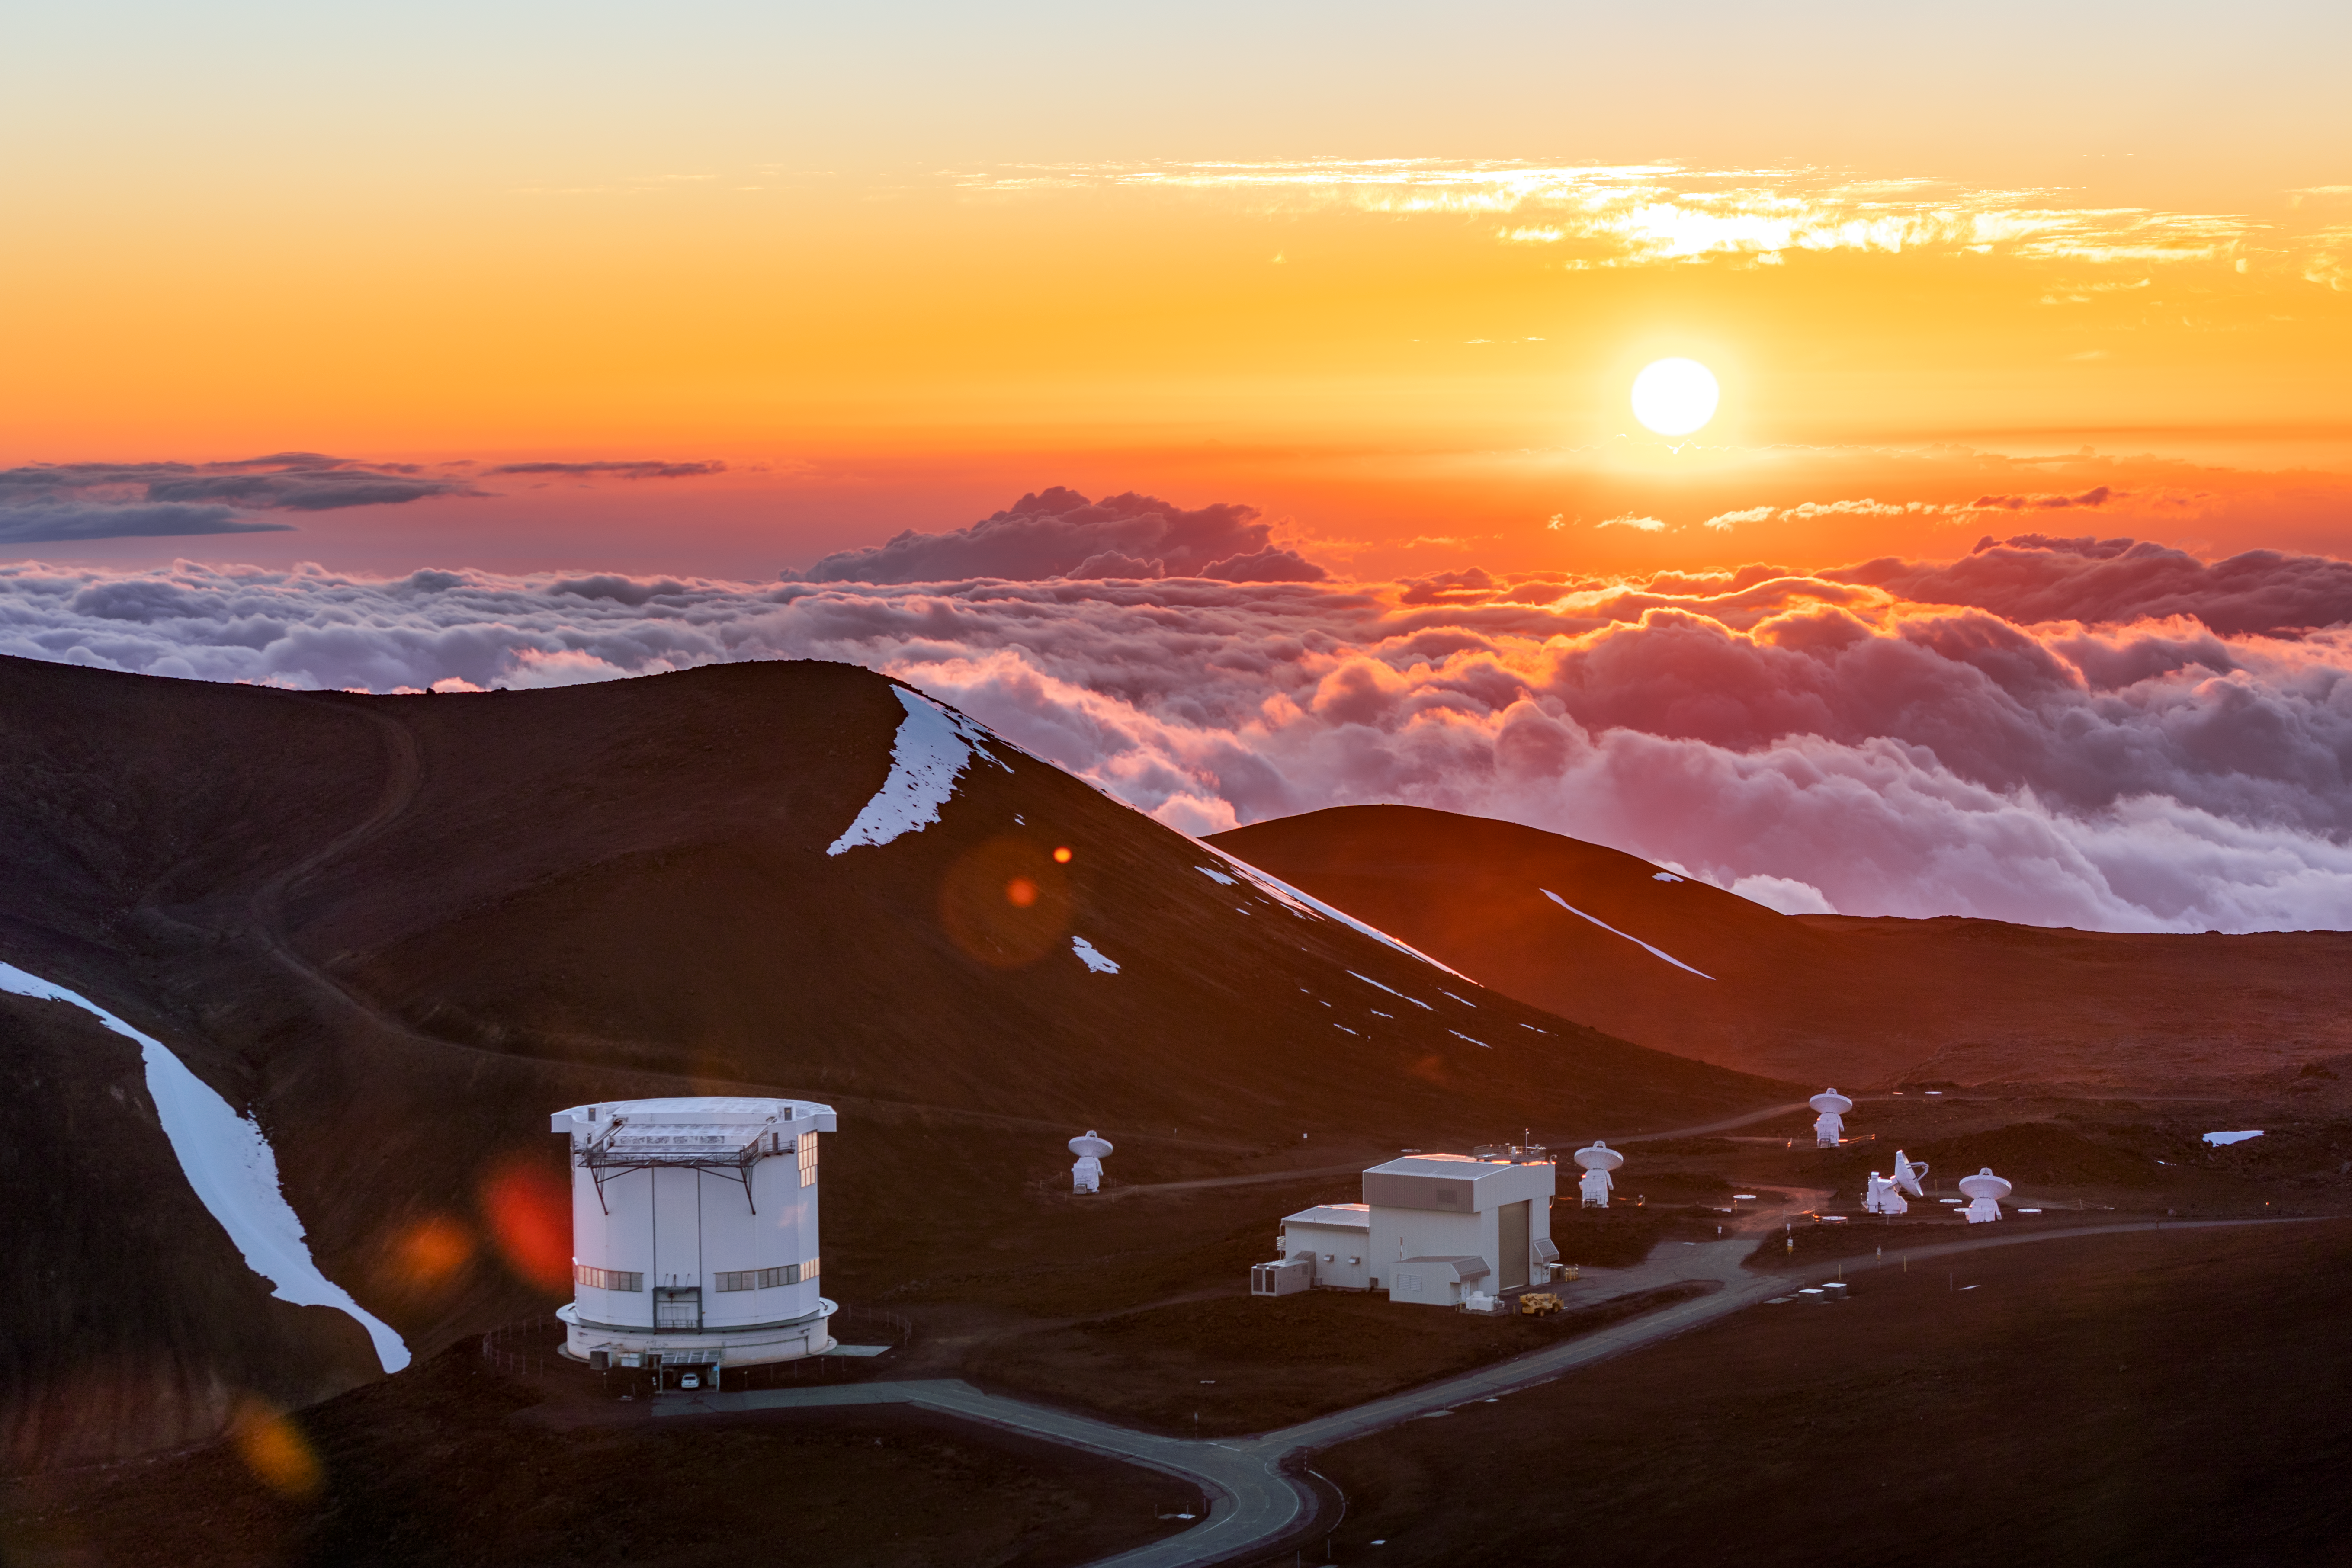

Sunset at Gemini North

A beautiful sunset at Gemini North near the summit of Maunakea in Hawai‘i.

Credit: International Gemini Observatory/NOIRLab/NSF/AURA/ T. Slovinský